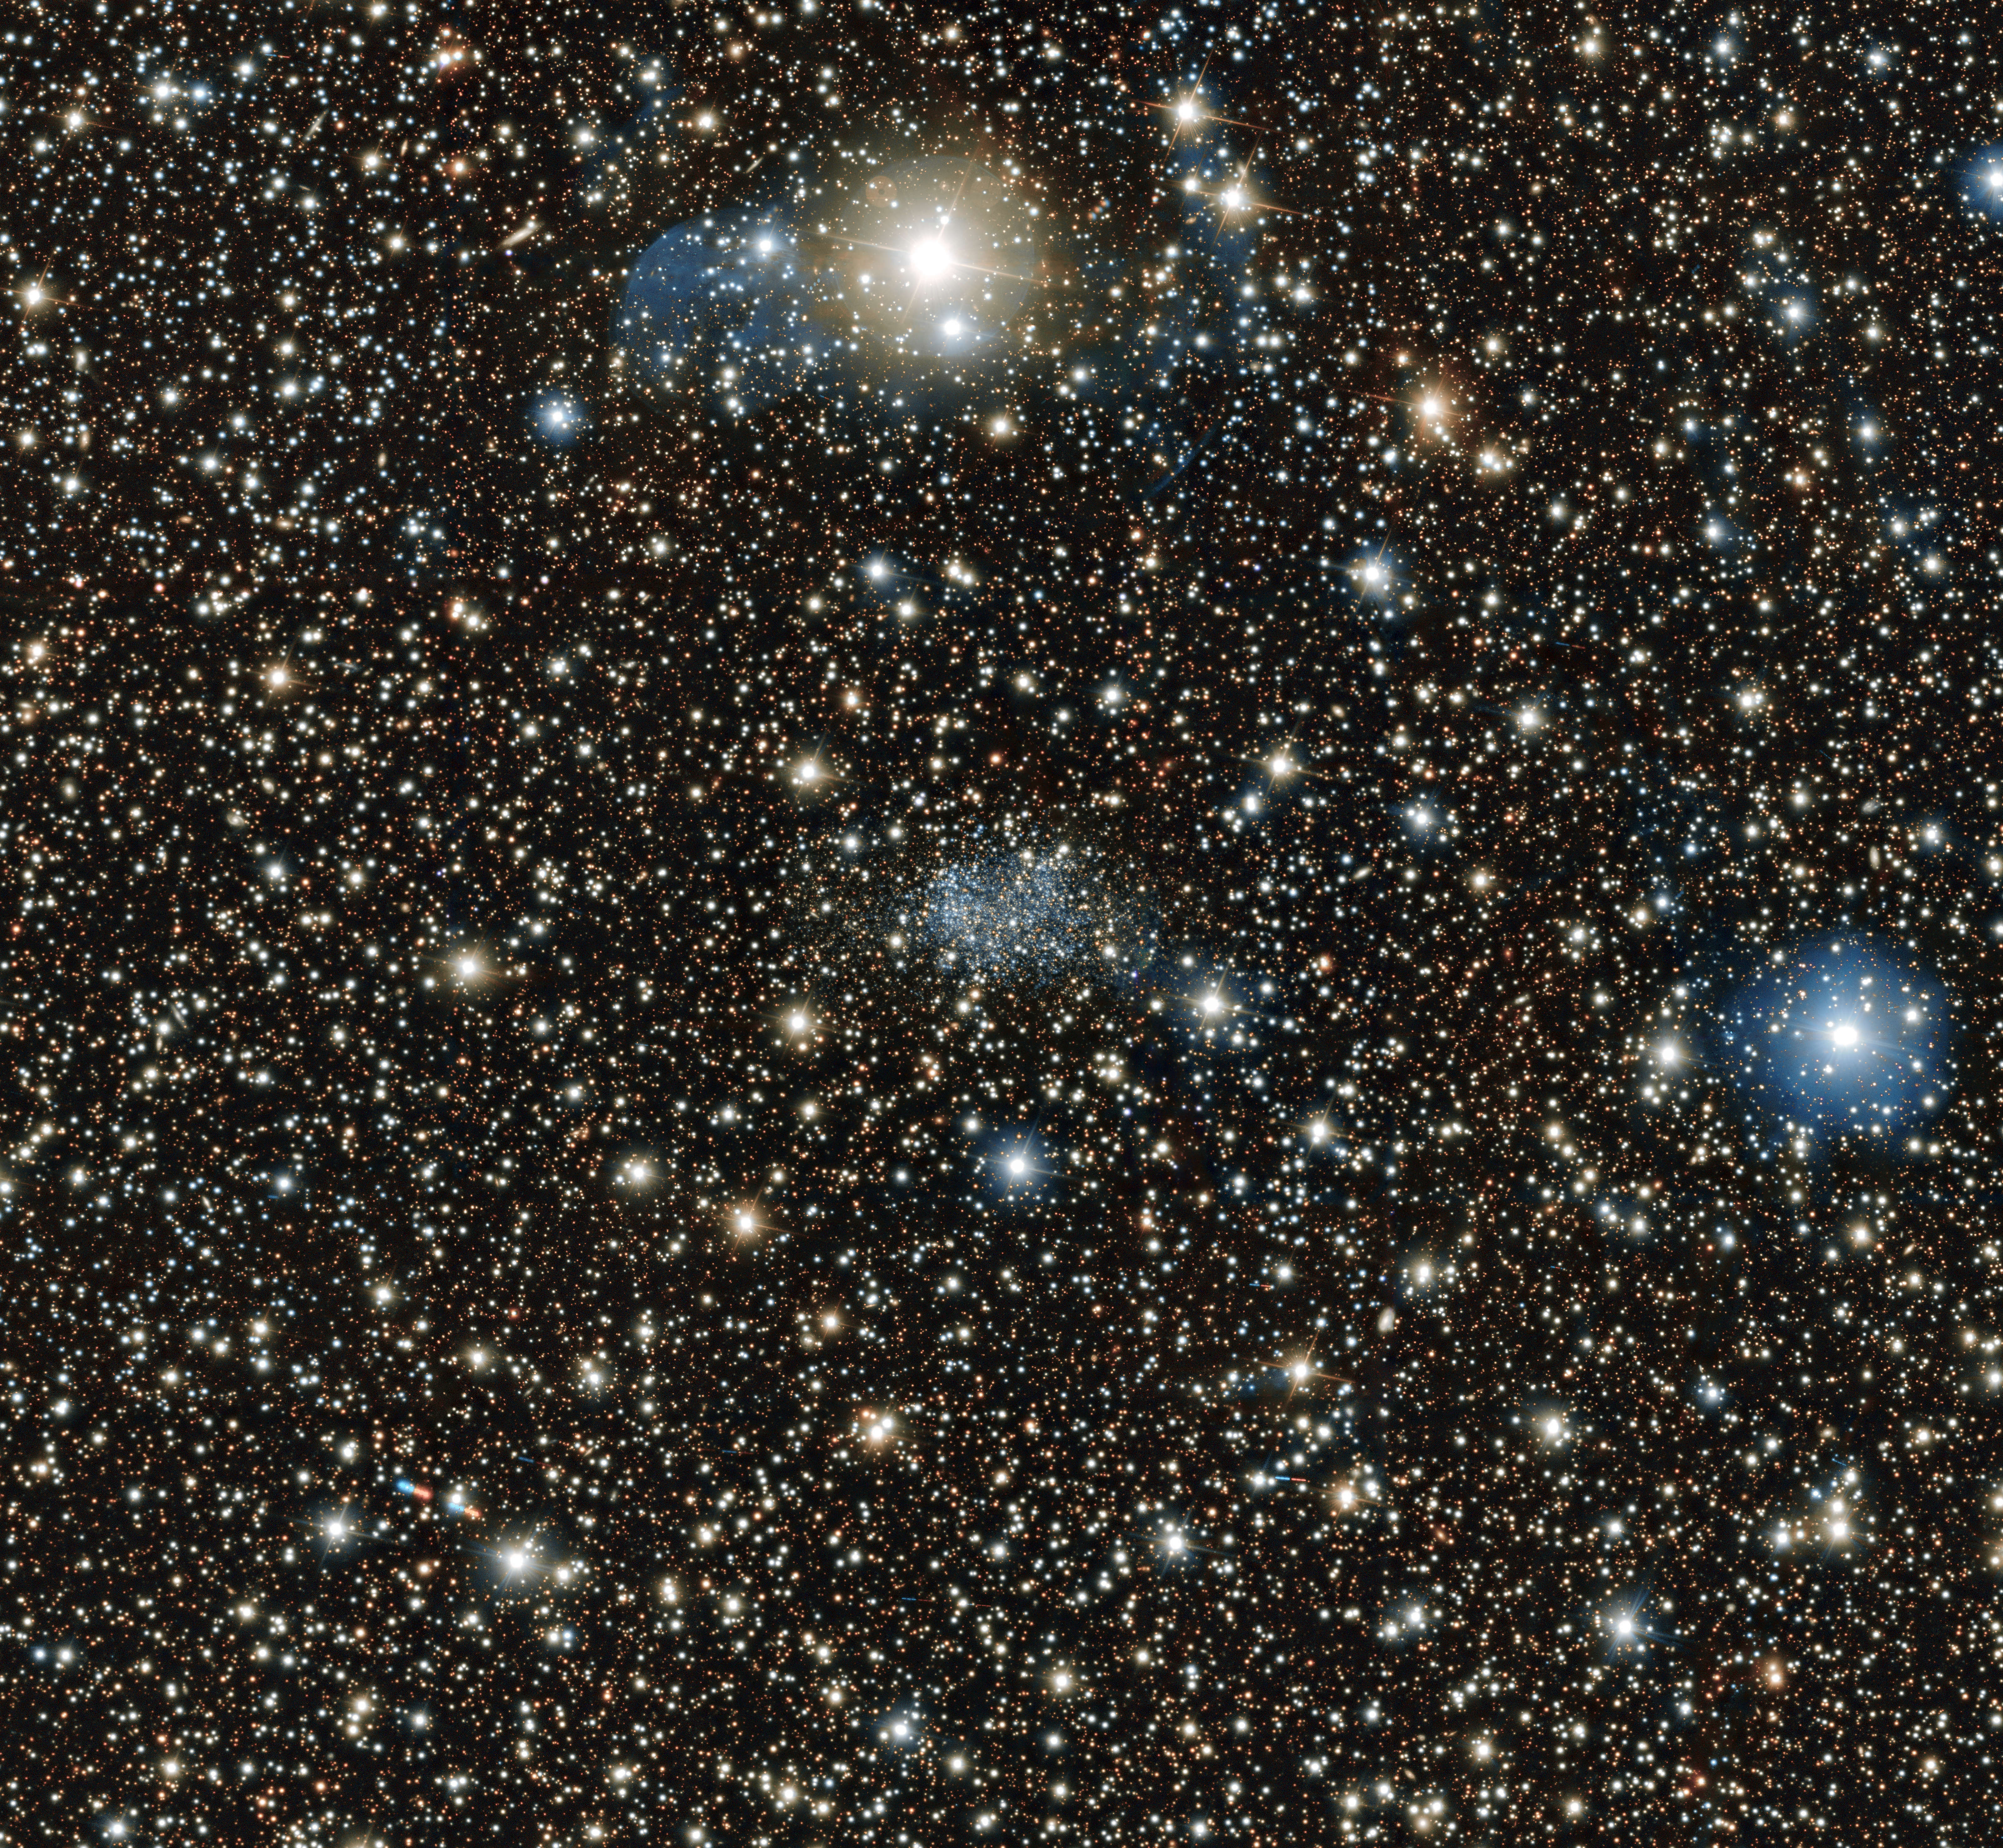

A diamond in the rough

Squint or you’ll miss it! At the very centre of this image, taken with the VIMOS instrument attached to ESO’s Very Large Telescope (VLT), you can just about see the faint and fuzzy blue form of a distant galaxy known as the Sagittarius Dwarf Irregular Galaxy.

Discovered in 1977 with the ESO 1-metre Schmidt telescope, situated at ESO’s La Silla observatory, the irregularly shaped — hence the name — dwarf galaxy is approximately 3 million light-years away in the constellation of Sagittarius (The Archer). It is the most distant member of the Local Group of galaxies, of which the Milky Way is a member.

Unlike normal galaxies, dwarf galaxies are typically smaller and host a relatively small number of stars. Gravitational tugs from nearby galaxies can often distort the spherical and disc-like shapes of these fragile galaxies — this very process may be responsible for the slightly rectangular shape of this particular dwarf galaxy.

Acknowledgement: M. Bellazzini et al.

Credit: ESO/M. Bellazzini et al.